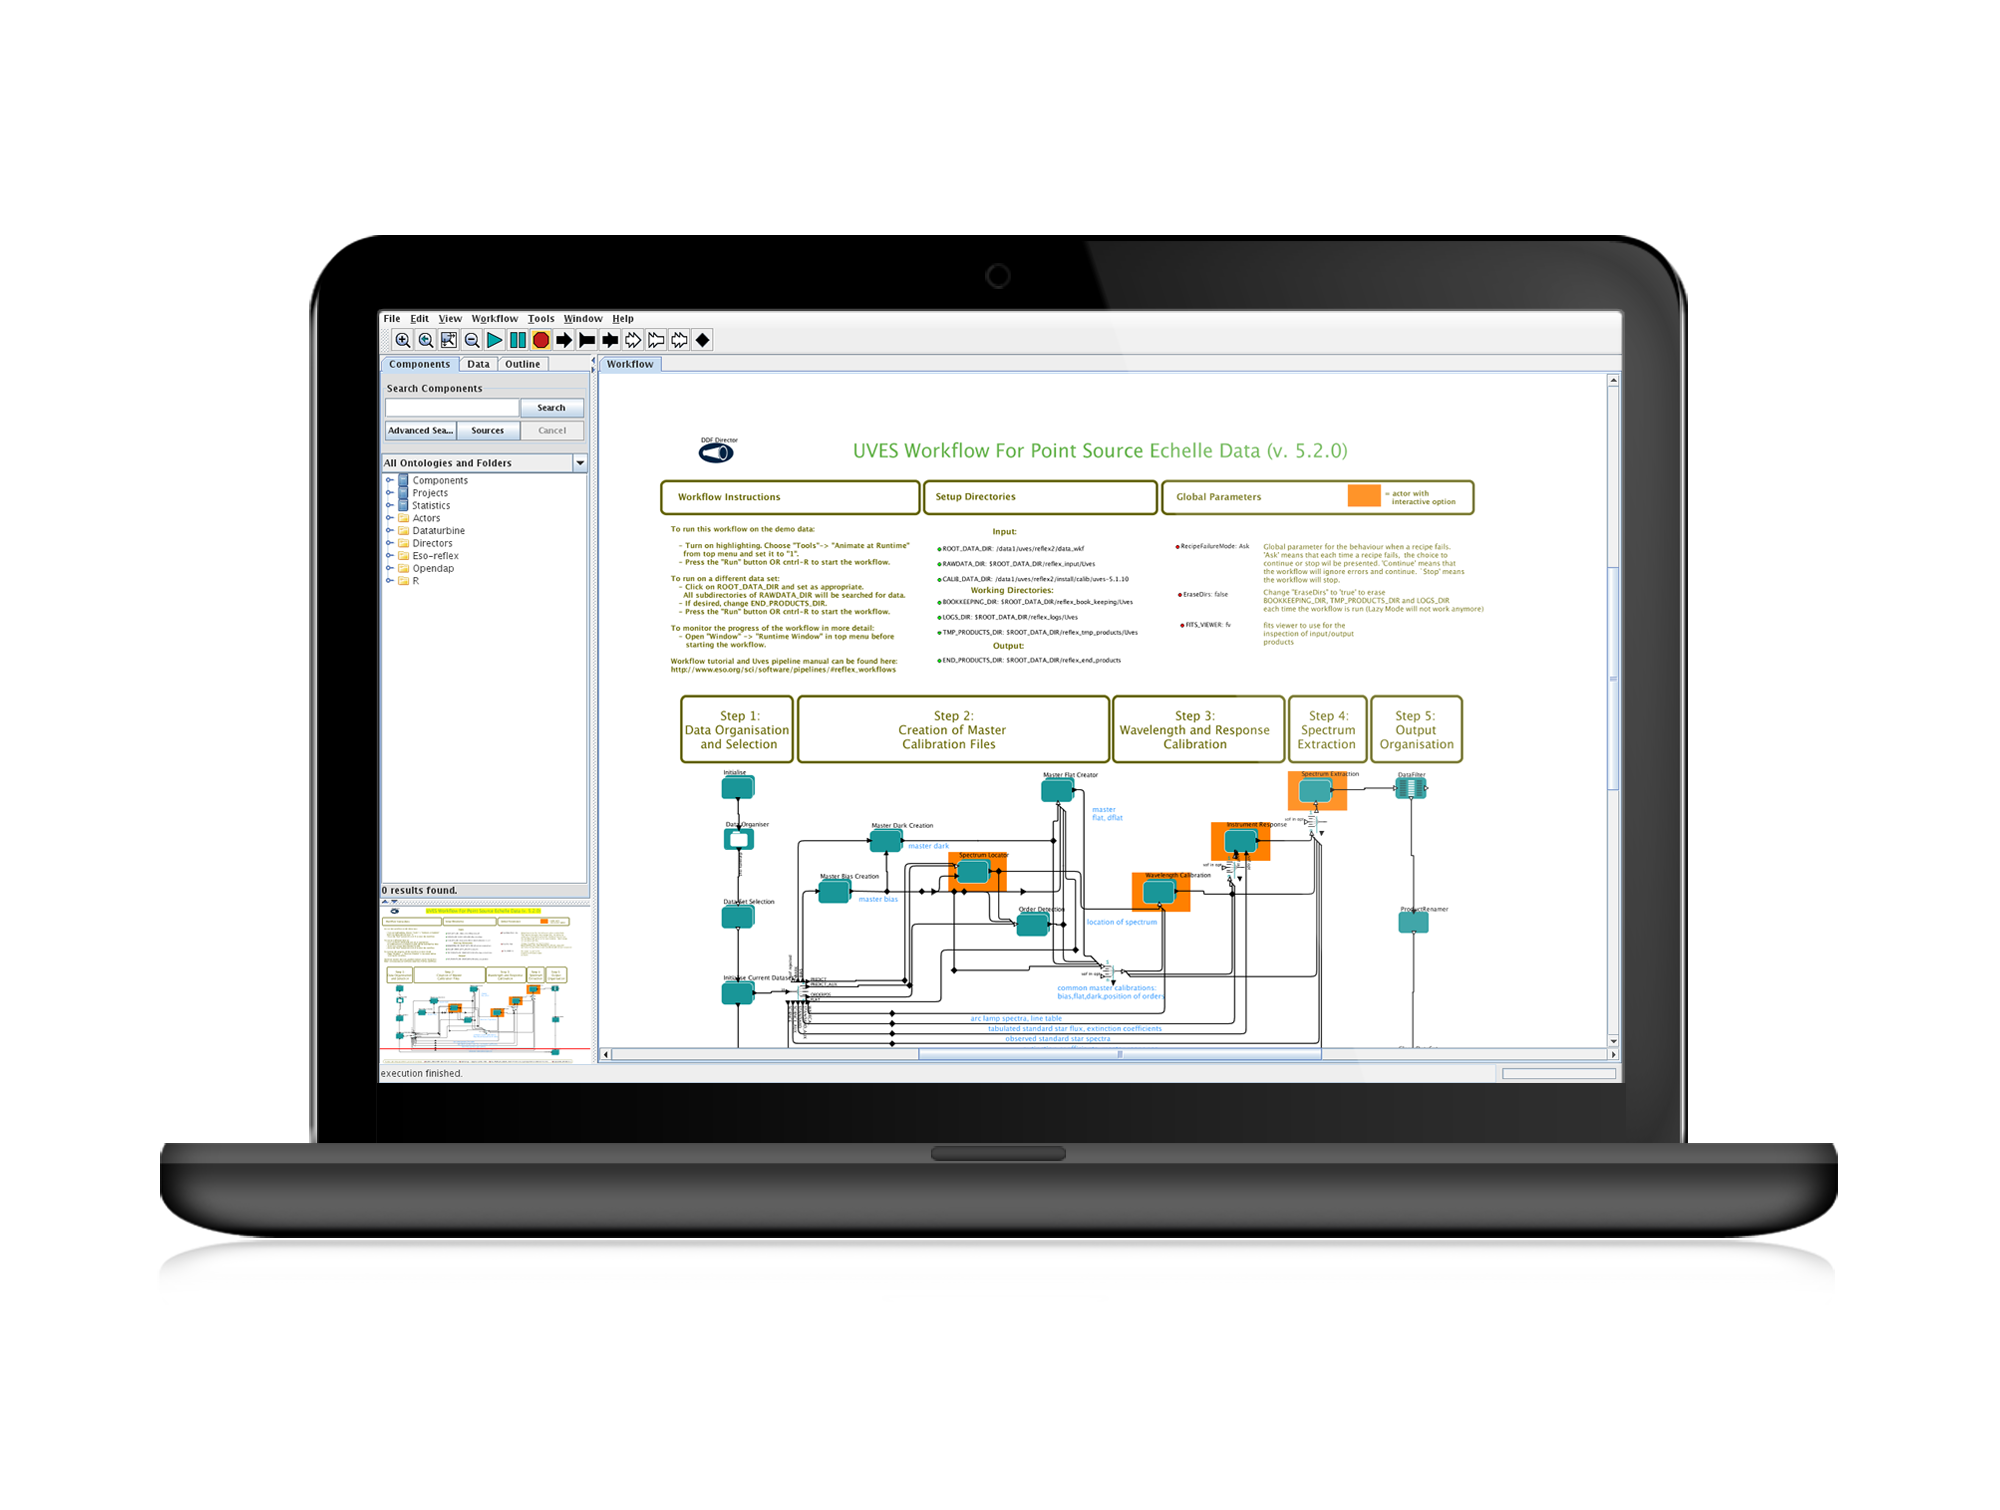

The Reflex graphical workflow system in action

This screenshot shows the Reflex graphical workflow system being used to reduce data from the UVES spectrograph on the ESO VLT.

Credit: ESO